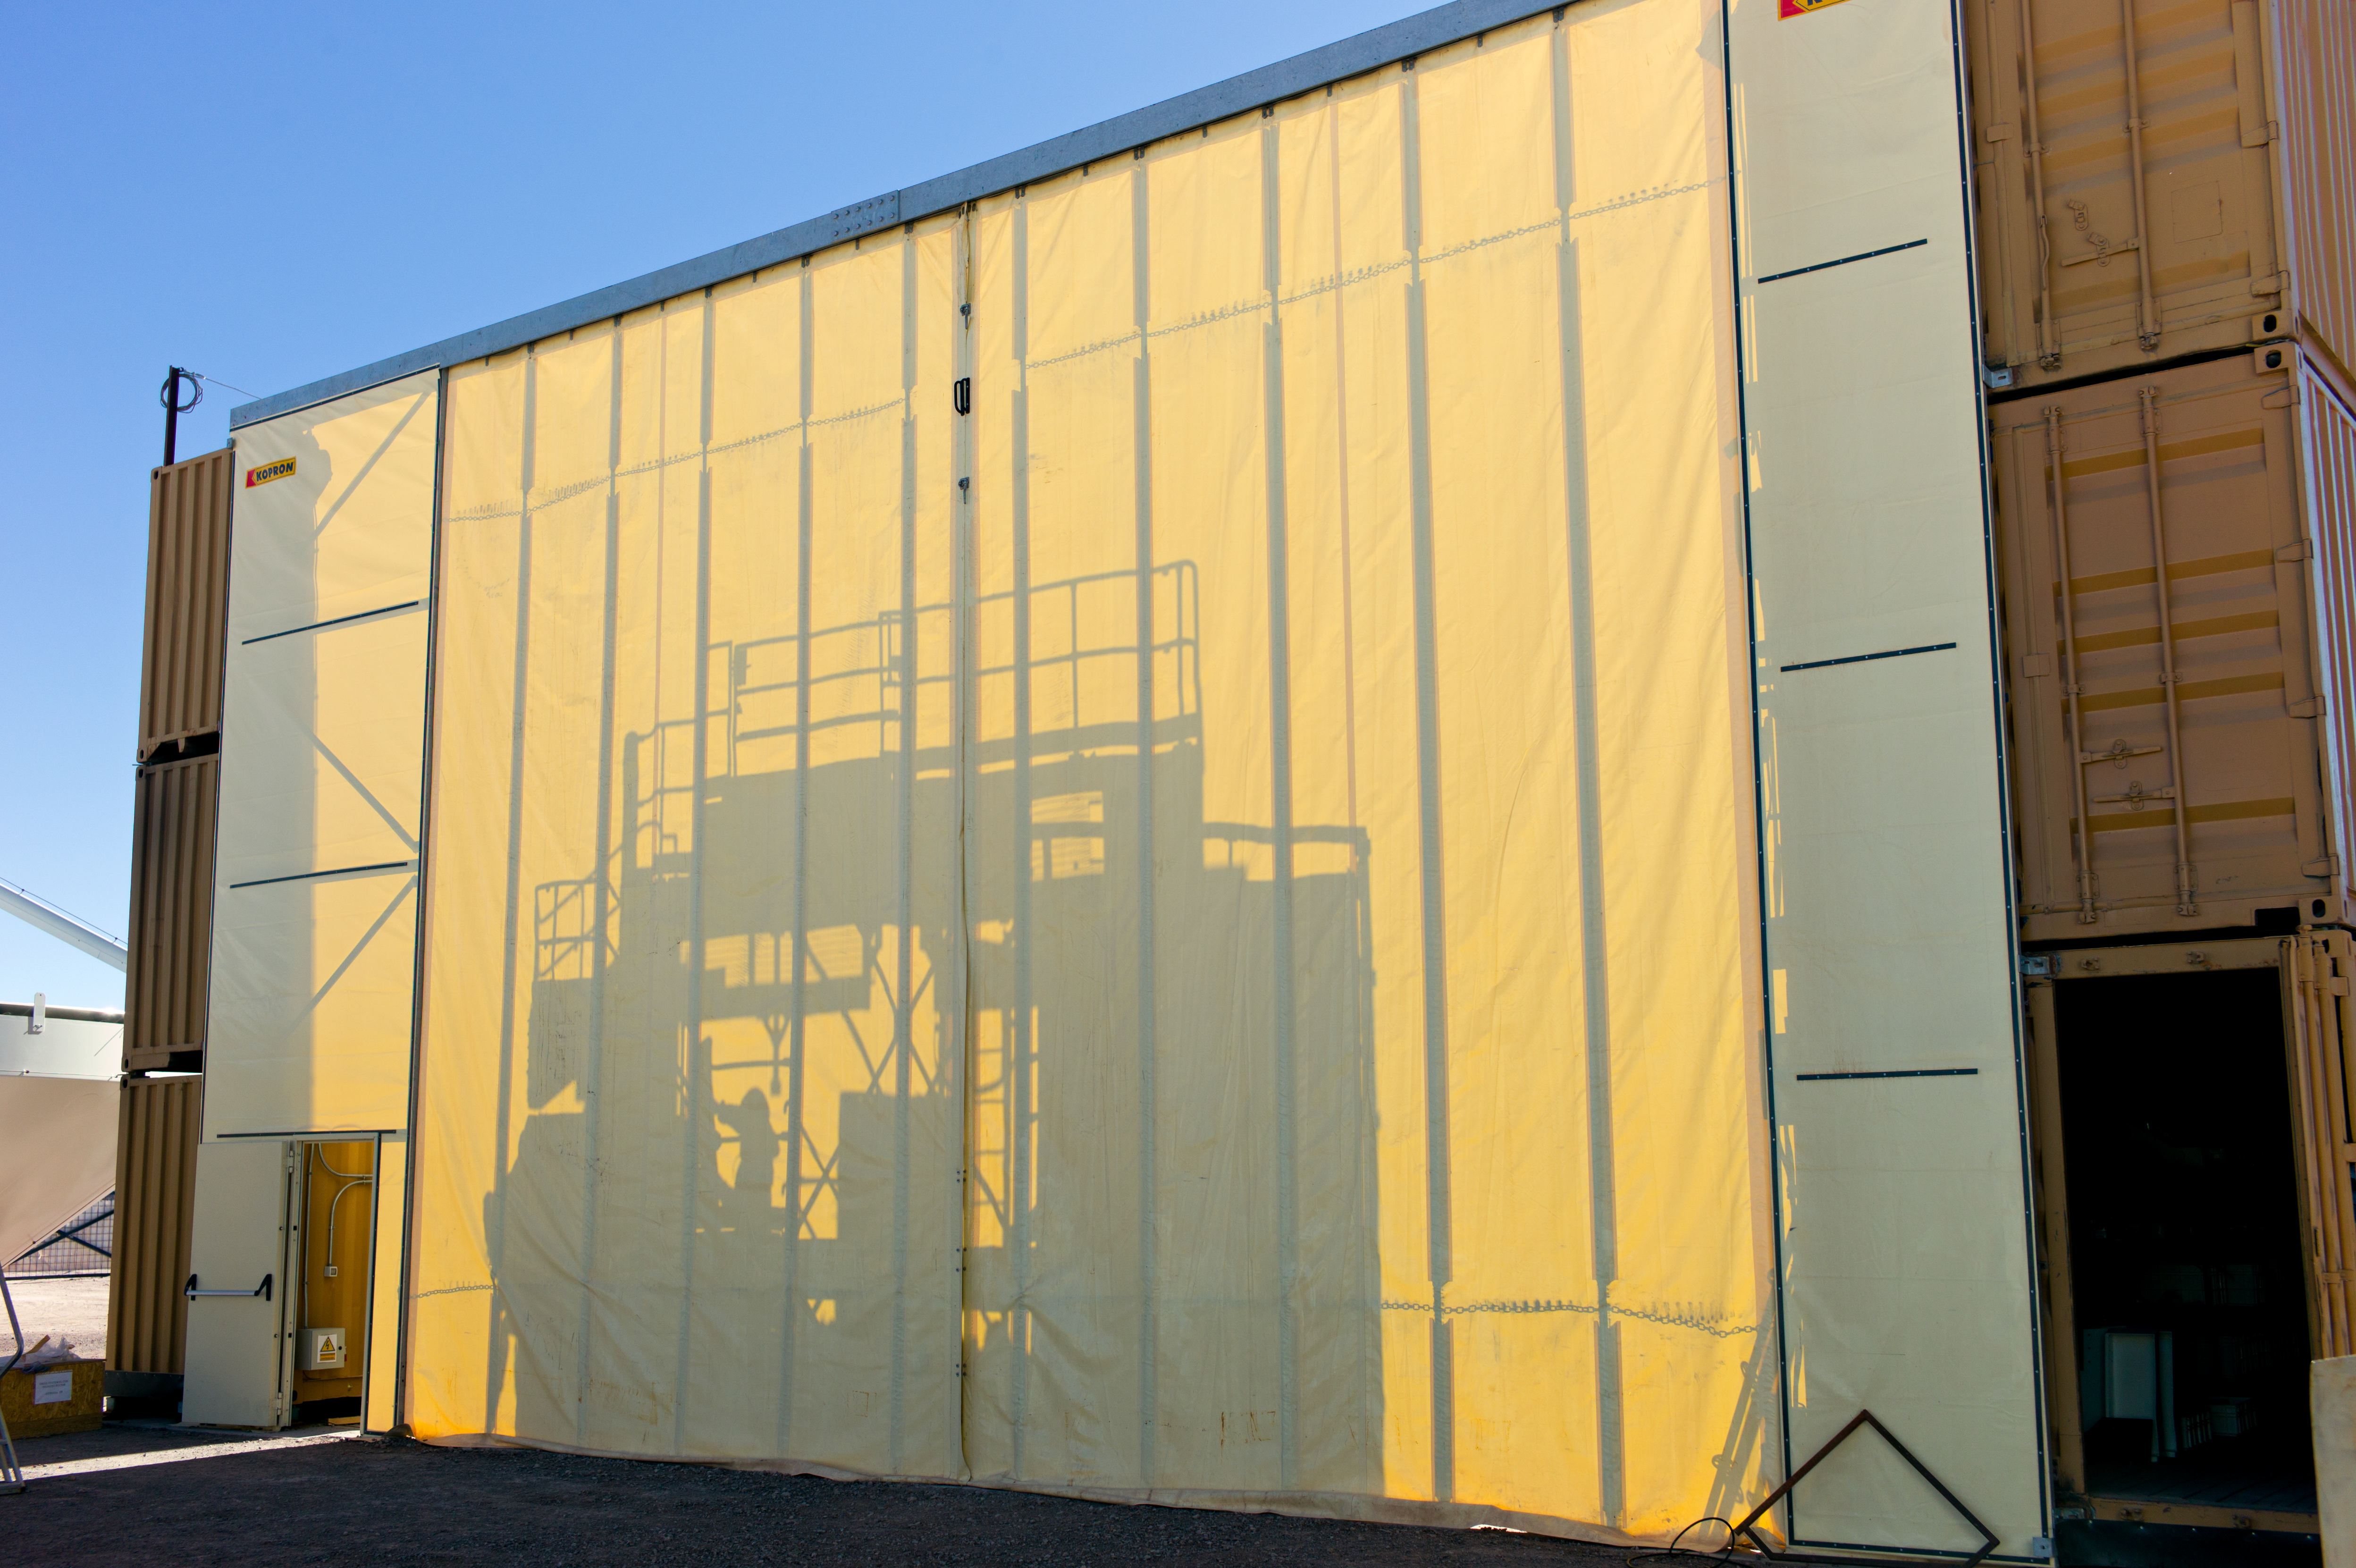

Temporary shelter for assembling an ALMA antenna

The temporary shelter where an ALMA antenna is assembled. This picture was taken at the ALMA Operations Support Facility (OSF), located at 2900 m altitude on the road to the 5000-metre-high Chajnantor plateau.

Credit: ESO